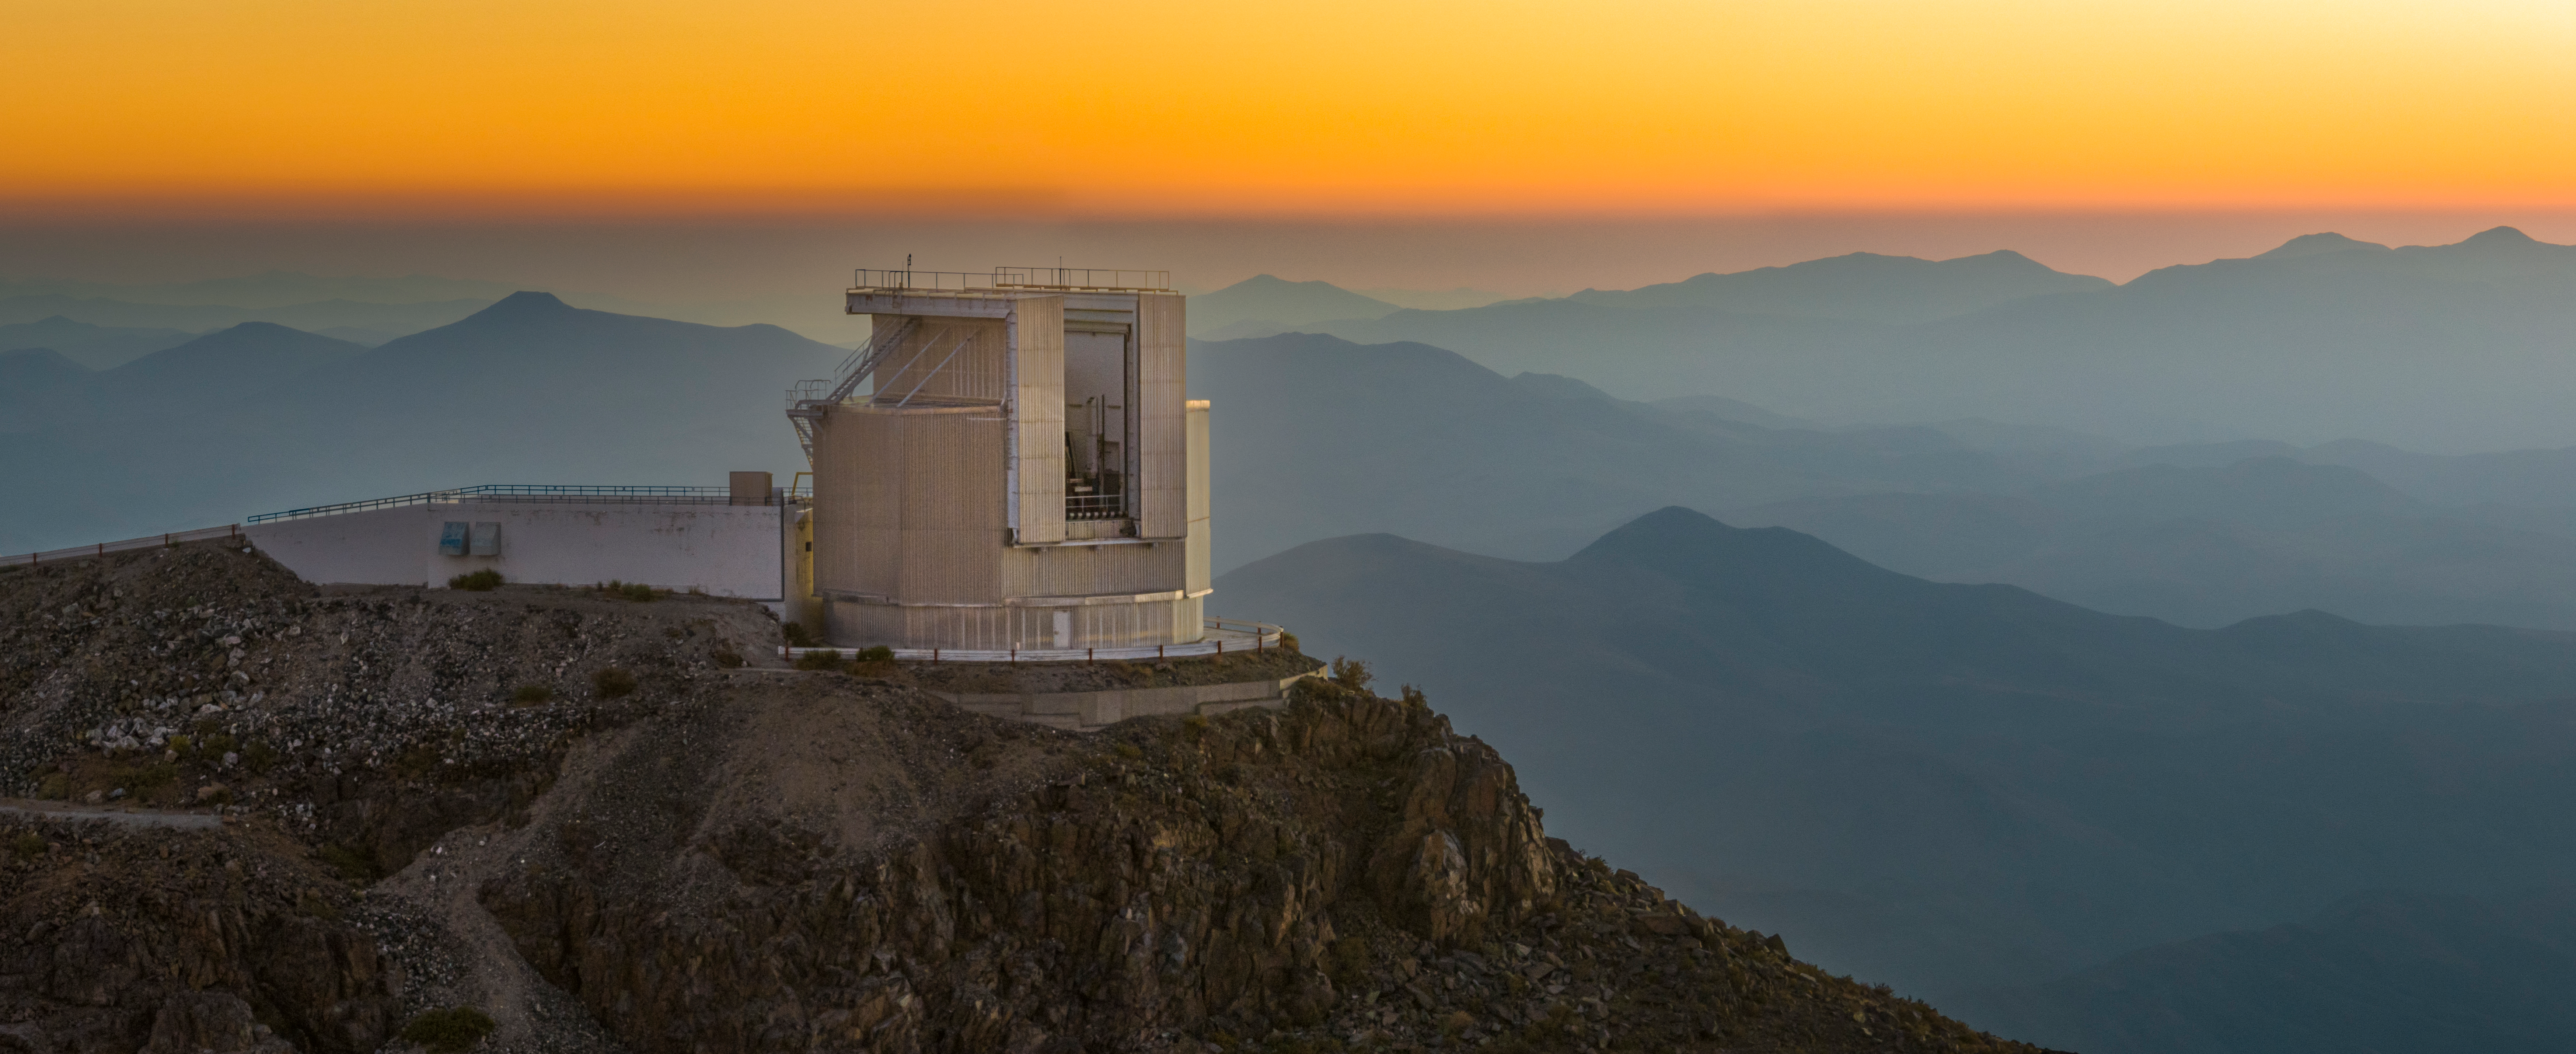

Perched on top of the world

Standing majestically at the top of a hill at ESO’s La Silla Observatory, surveying the watercolour scenery of another sunset in Chile’s Atacama Desert, is the New Technology Telescope (NTT). The star of this Picture of the Week has been ticking along, making discovery after discovery, ever since it was inaugurated in 1989. Its home at La Silla sits at an altitude of 2400 metres and is far from sources of light pollution, giving the NTT uninterrupted views of the Universe.

This plucky telescope has a 3.58-metre primary mirror, which it uses to observe the cosmos in optical and near-infrared wavelengths of light. Currently, the NTT is equipped with two instruments: the Son of ISAAC (SOFI) and the ESO Faint Object Spectrograph and Camera 2 (EFOSC2). The former received its unusual name because of its similarity to an instrument on ESO’s Very Large Telescope (VLT, located further north) that went by the name ISAAC. Instruments like SOFI that observe infrared light can pierce through cosmic dust better than facilities observing at other wavelengths, peeling back a veil shrouding the Universe.

As for EFOSC2, it has had a rather nomadic life: it started operating at the NTT in 1989 and then it was relocated twice to other telescopes at La Silla before returning to the NTT in 2008. Having undergone several improvements over the years, it remains a highly versatile instrument at La Silla.

Credit: ESO/A. Ghizzi Panizza (www.albertoghizzipanizza.com)